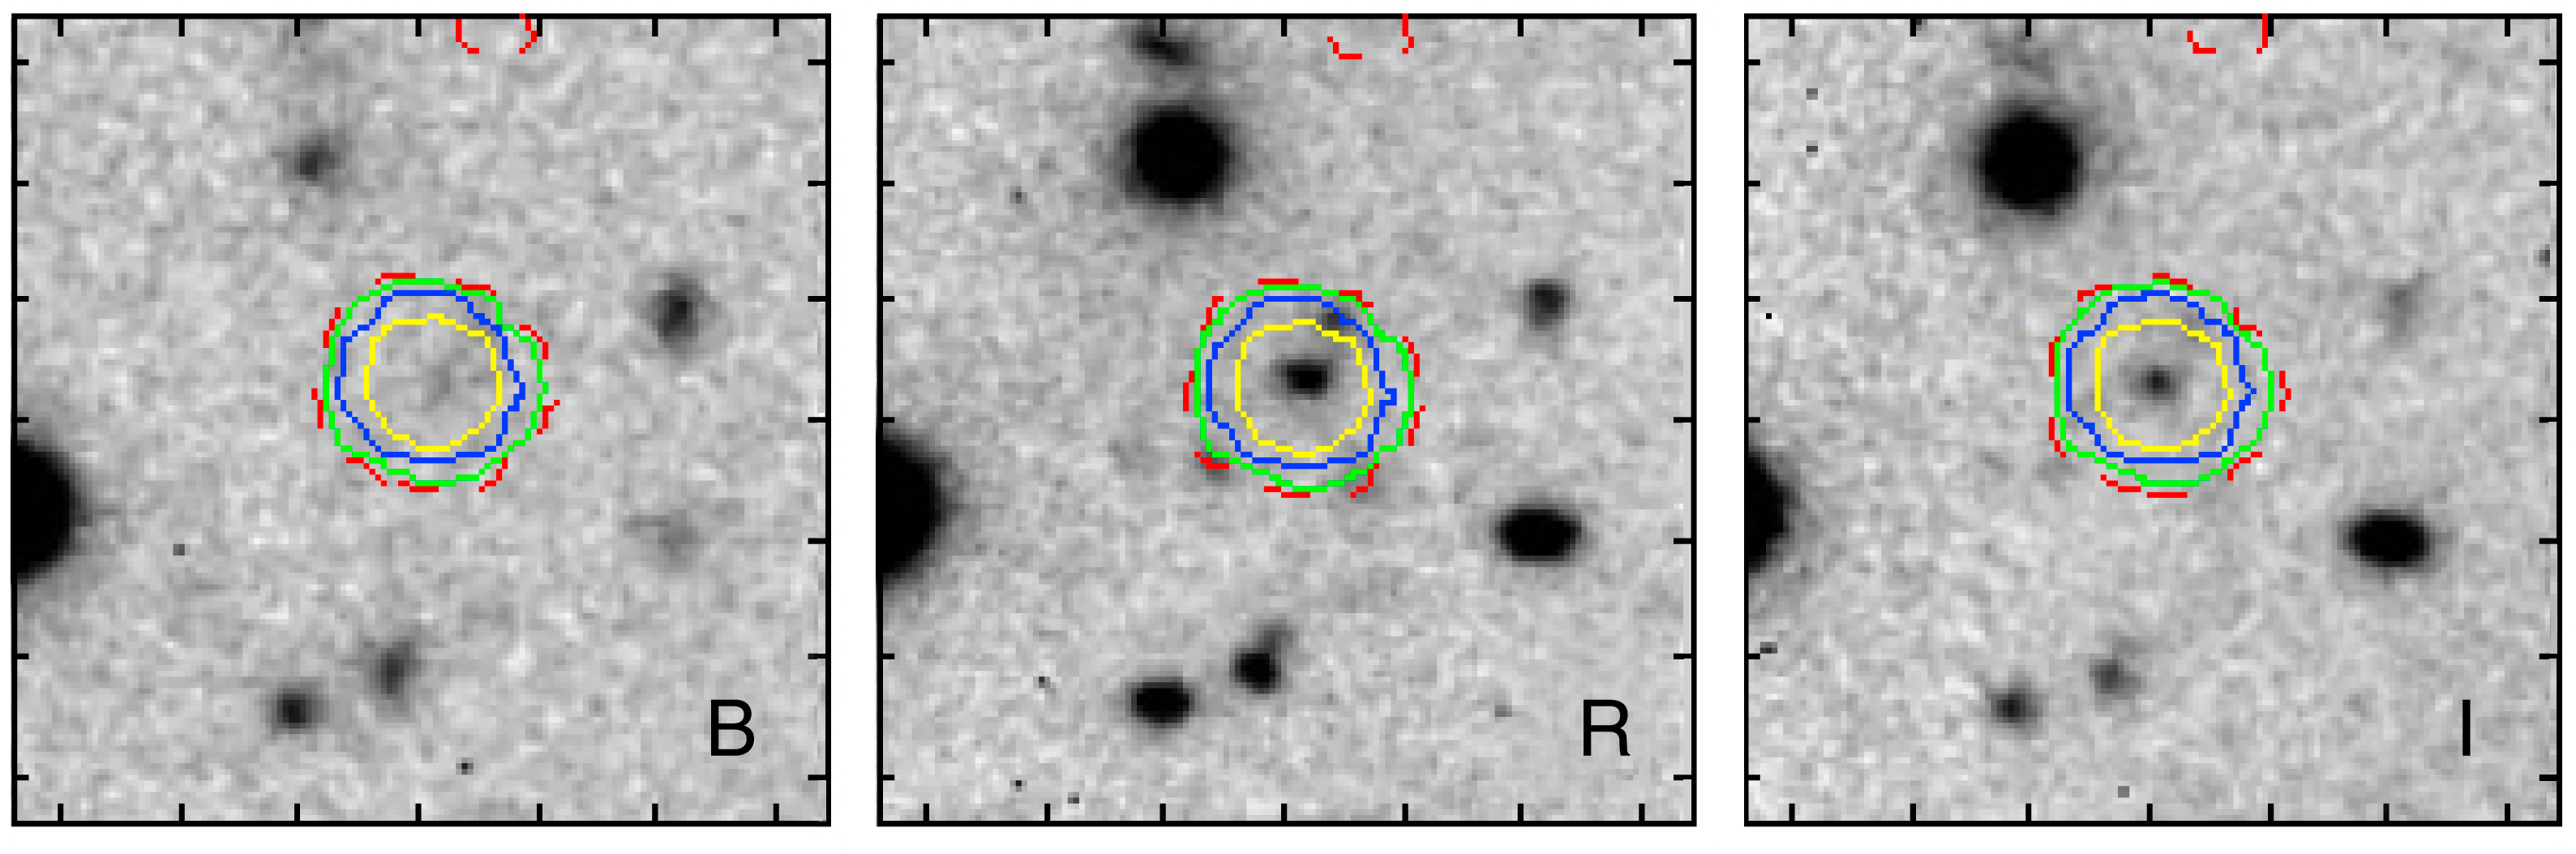

Optical and IR images of the type II quasar CXOCDFS J033229.9 -275106

Optical/infrared images in three wavebands ('Blue', 'Red', 'Infrared') from ESO telescopes of the Type II Quasar CXOCDFS J033229.9 -275106 (at the centre), one of the distant X-ray sources identified in the Chandra Deep Field South (CDFS) area during the present study.

Credit: ESO